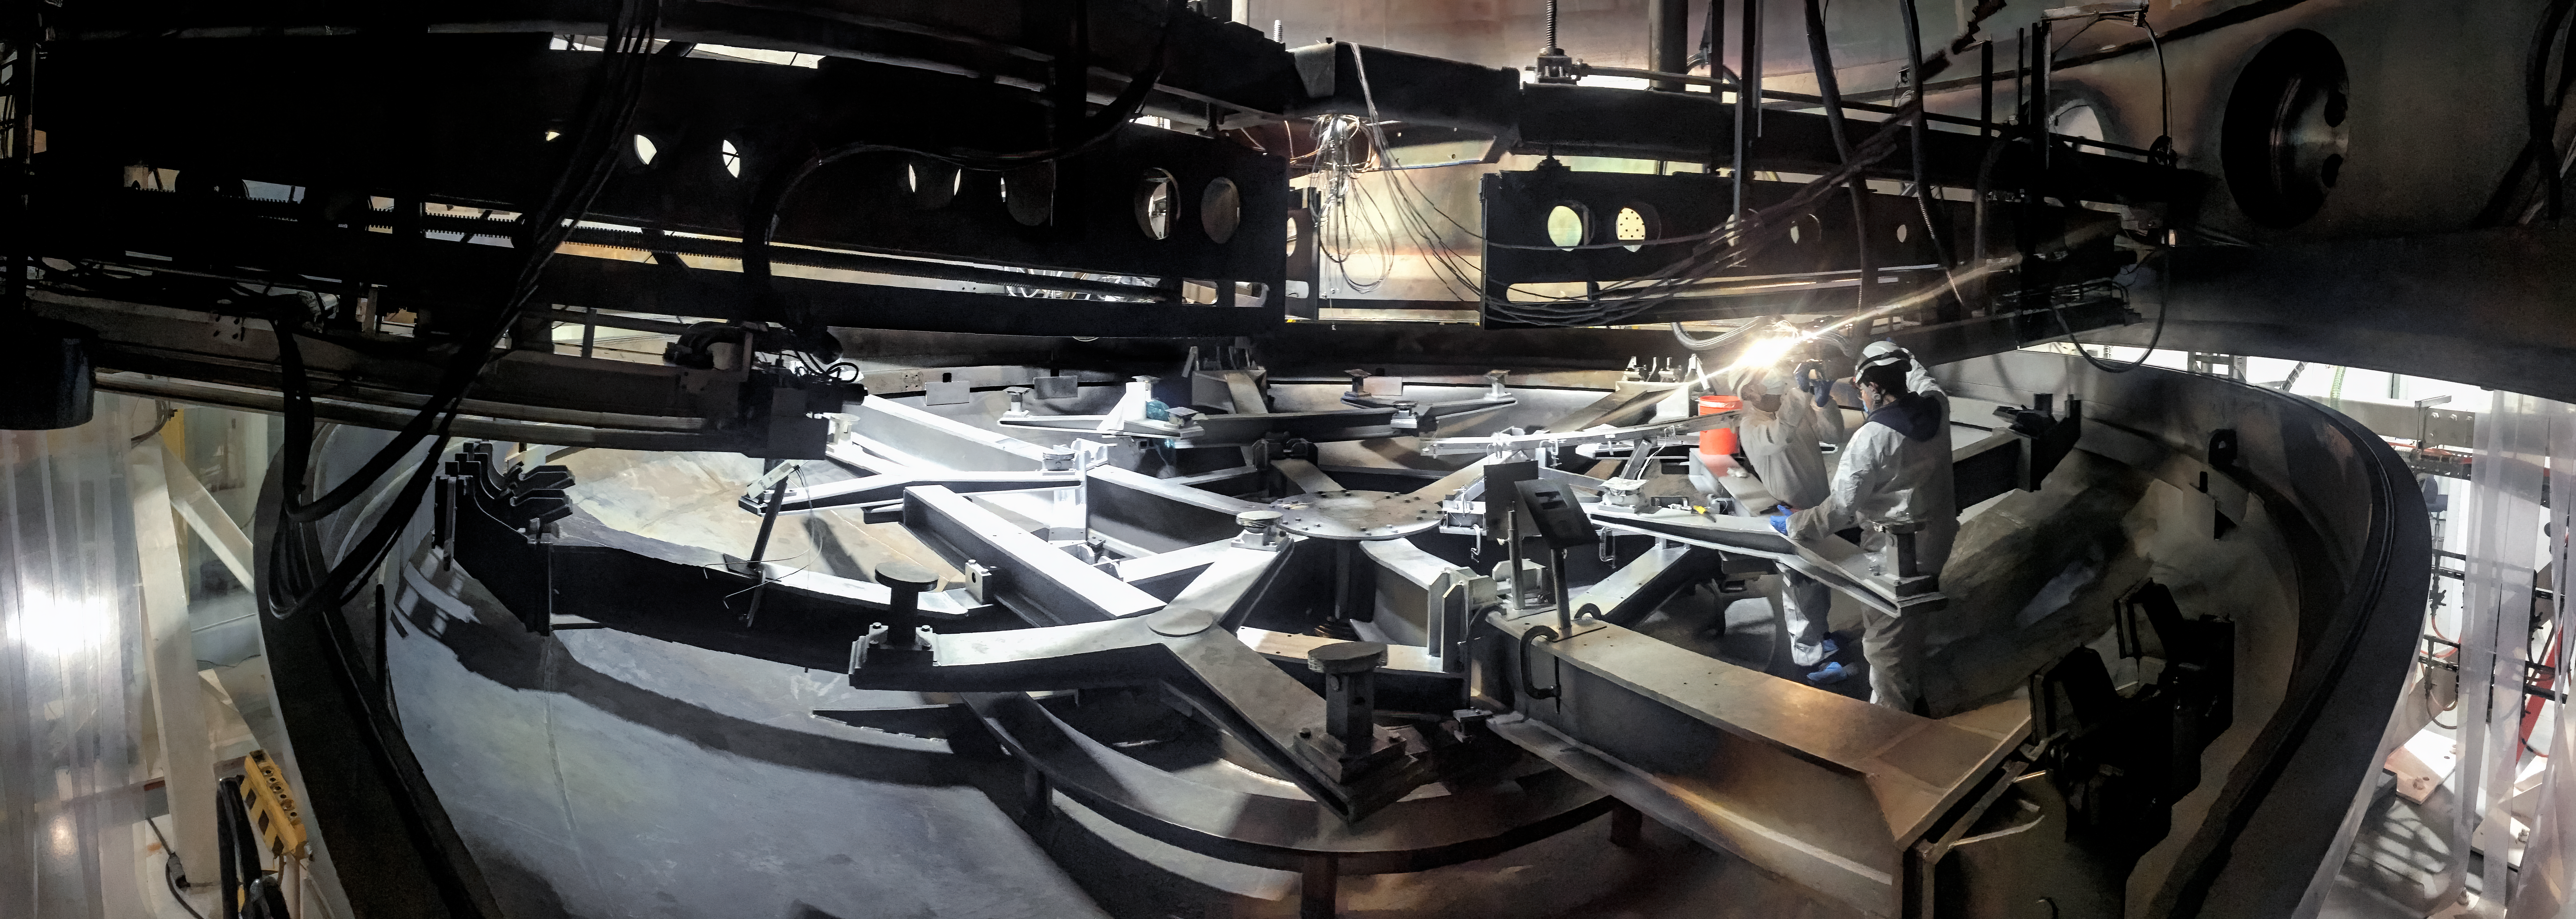

Magnetron Maintenance Work

NOIRLab's Mechanic technicians Laridan Jeria and Eduardo Vega are repairing the cooling lines of one of the magnetrons inside the Gemini South telescope coating chamber.

Credit: NOIRLab/NSF/AURA/M. Paredes